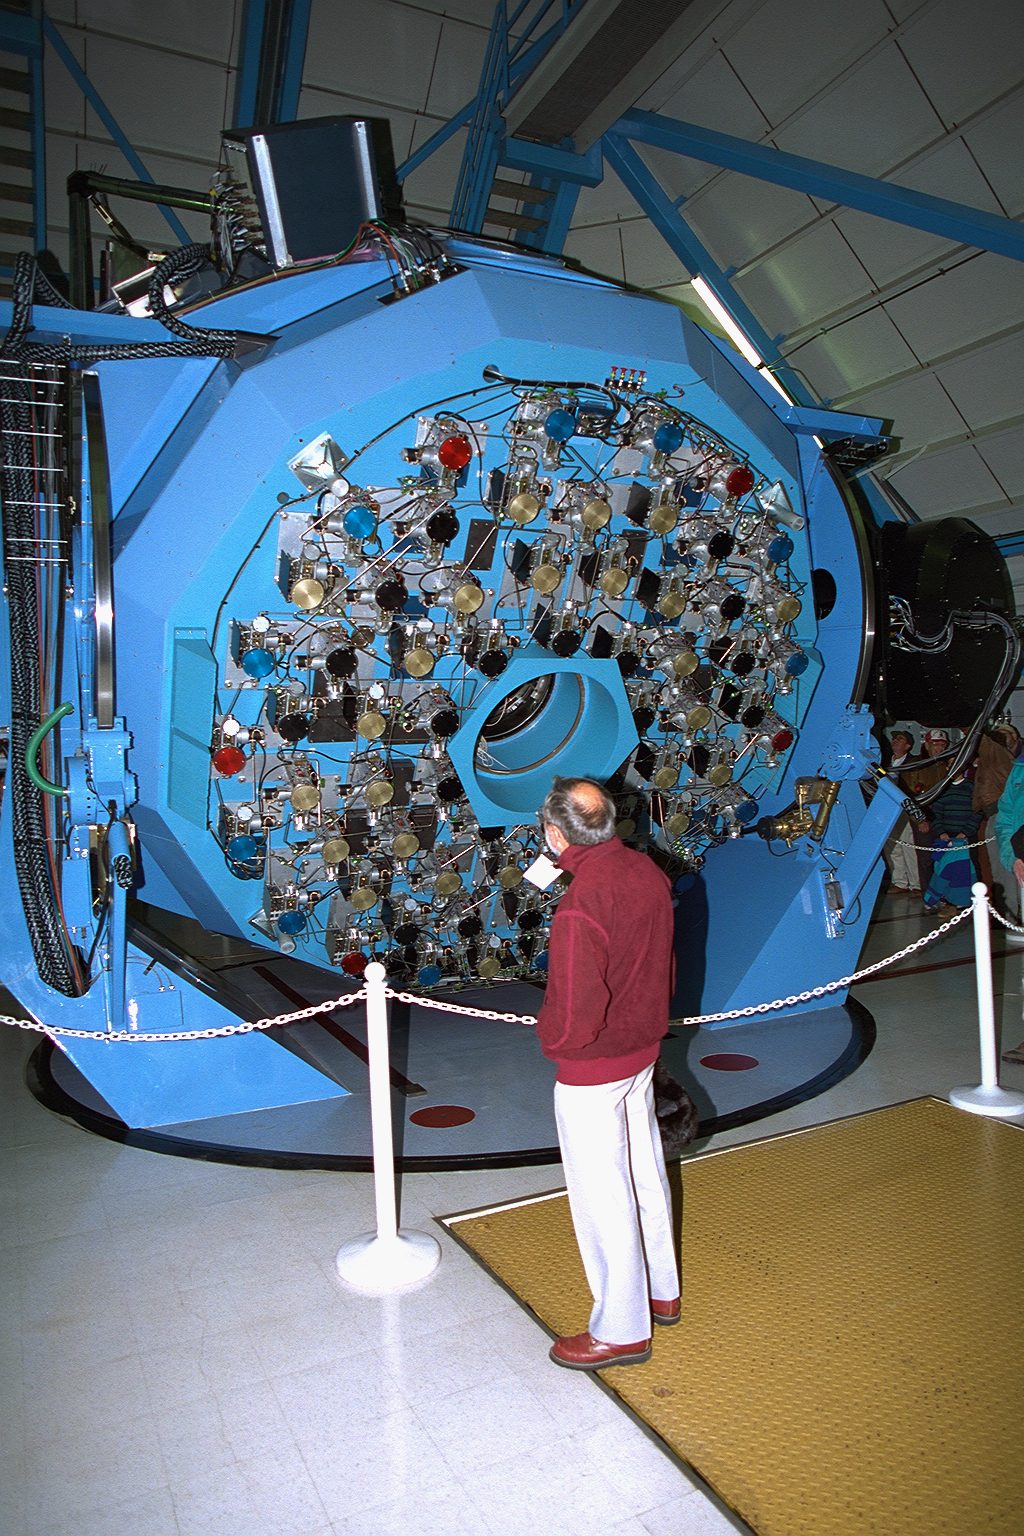

WIYN telescope mirror mechanism.

The back of the WIYN 3.5m telescope primary mirror, showing the complex control systems for the active optics and mirror cooling.

Credit: NOIRLab/NSF/AURA